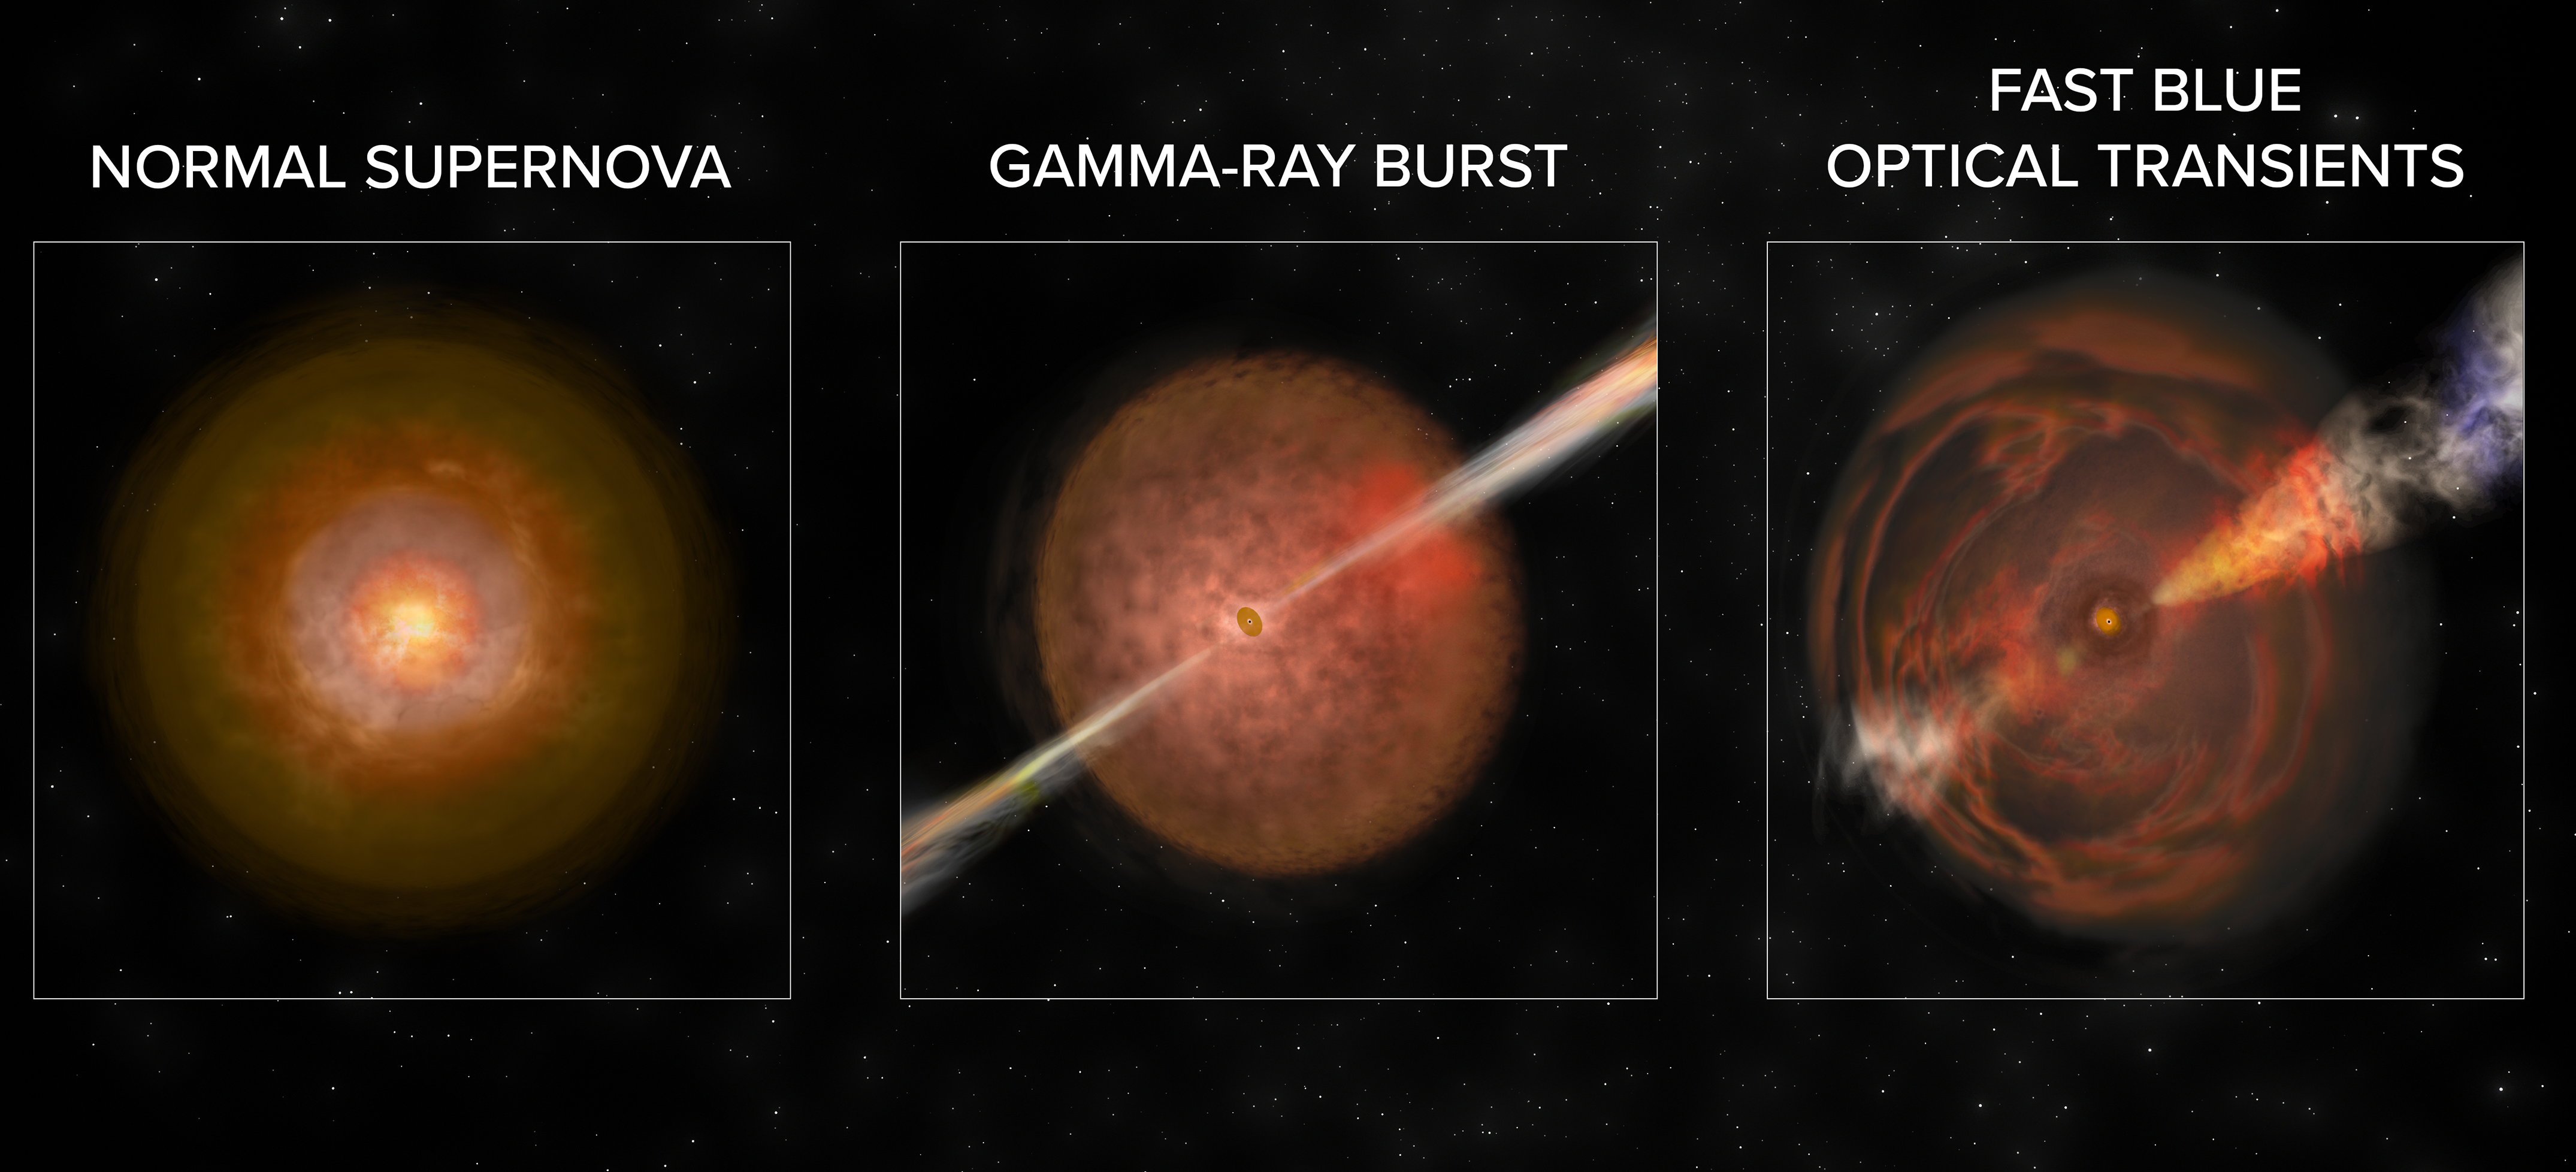

FBOTs, Gamma-Ray Bursts, and Supernovae

Artist's conception illustrates the differences in phenomena resulting from an "ordinary" core-collapse supernova explosion, an explosion creating a gamma-ray burst, and one creating a Fast Blue Optical Transient. Details in text.

Credit: B. Saxton NRAO/AUI/NSF